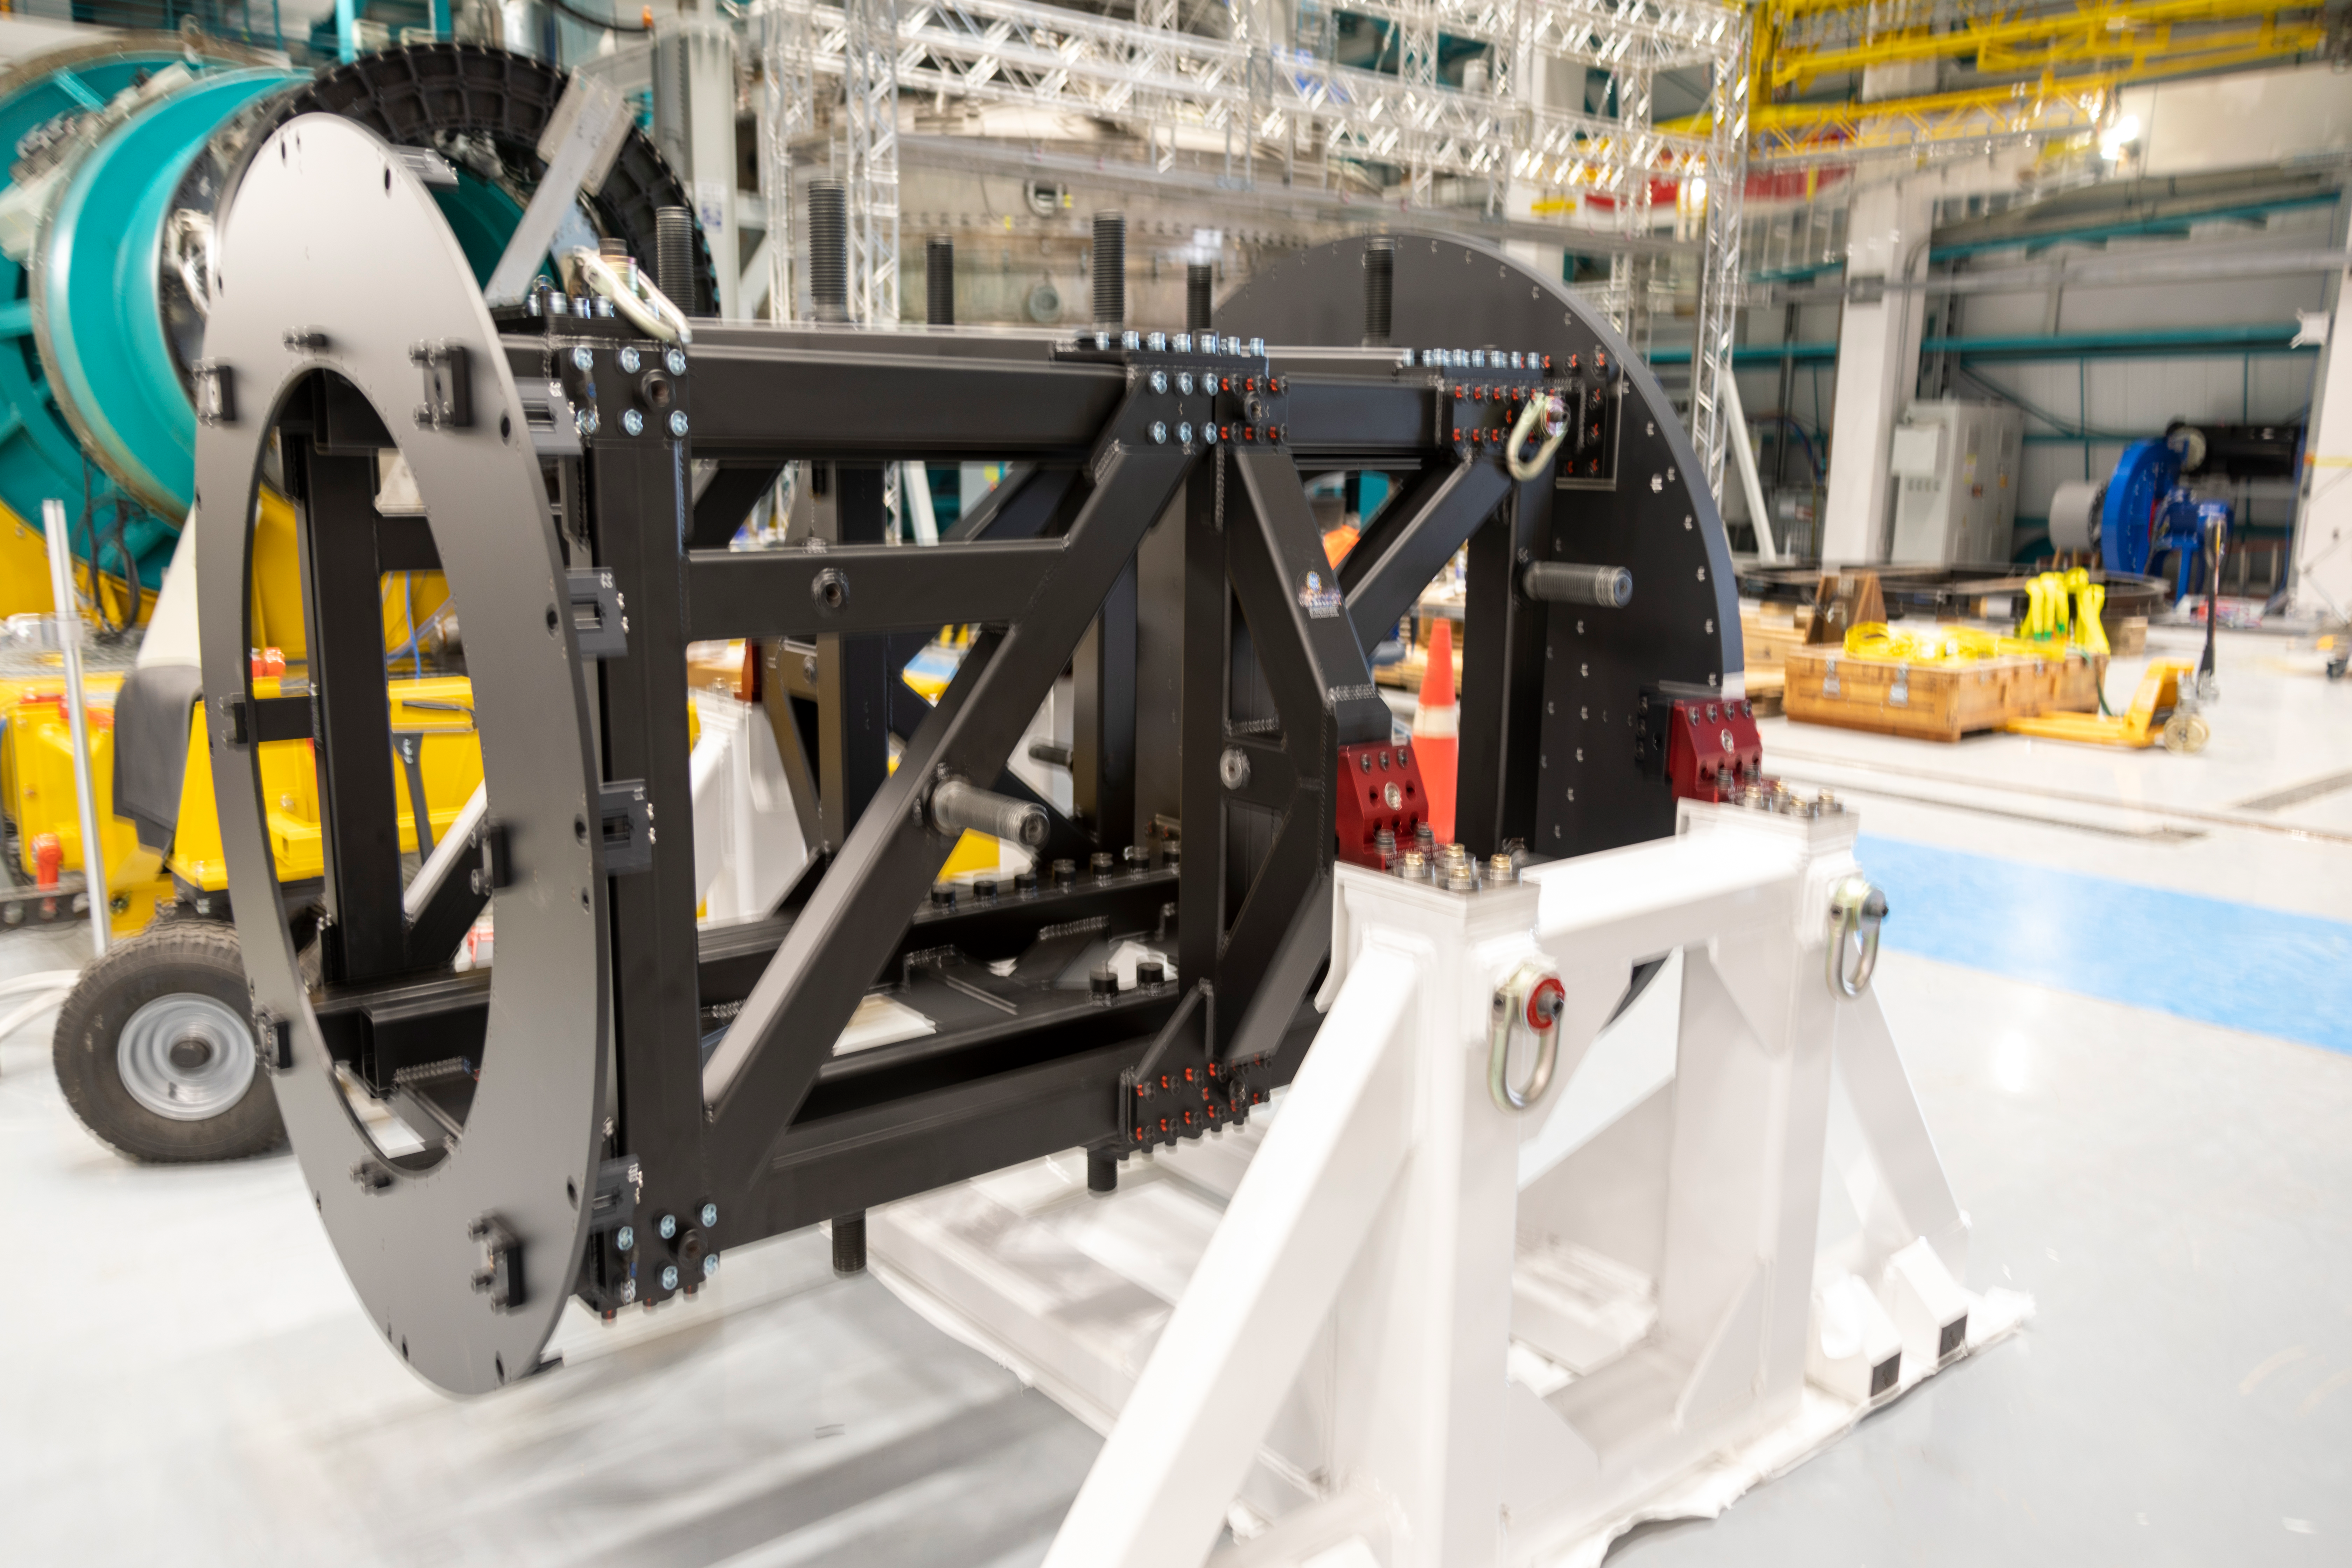

ComCam Integrating Structure Arrives

The Commissioning Camera (ComCam) integration structure, which traveled to Chile by ship while the rest of ComCam went by air, arrived safely last week and was transported to the summit facility building.

Credit: Rubin Observatory/NSF/AURA